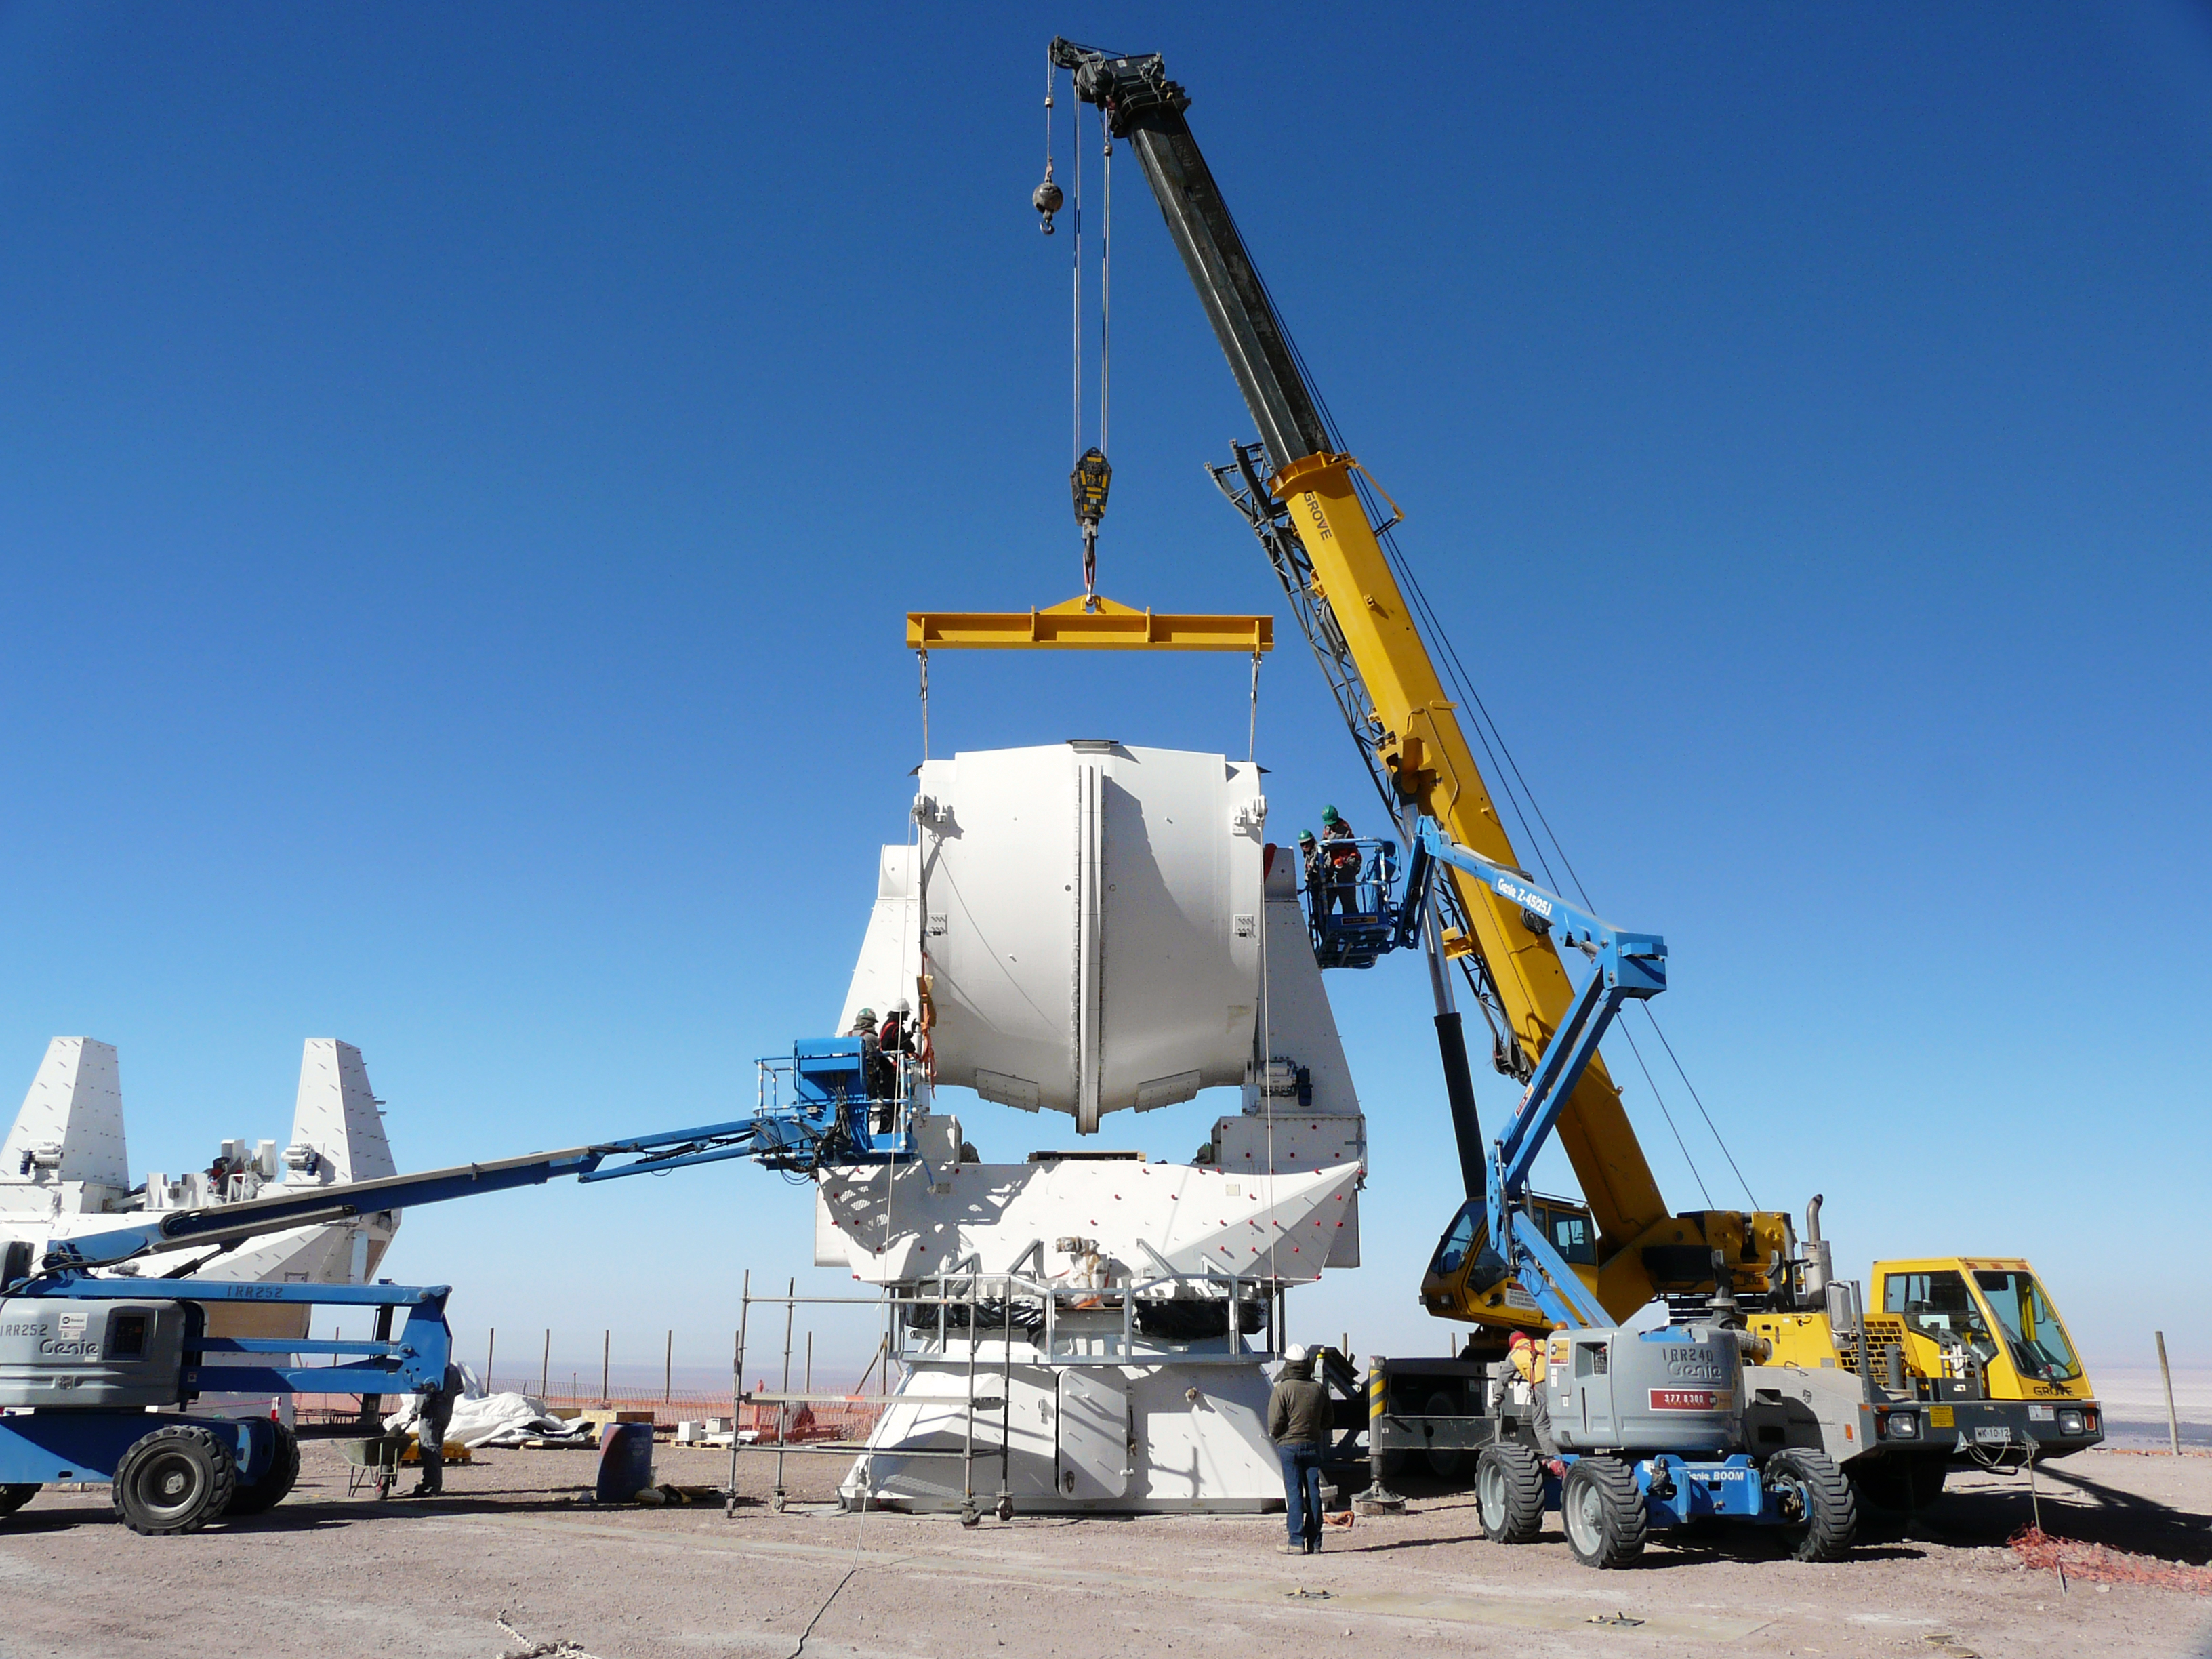

Assembling European antennas

Assembling the receiver cabin on the structure of the second European antenna for ALMA. The assembly of the antennas takes place at the Operations Support Facility (OSF), located at 2900m altitude on the road to the Chajnantor plateau. With its revolutionary design, composed initially of 66 high-precision antennas, ALMA is the most powerful submillimetre-wavelength radio telescope in the world. The ALMA Project is a truly global partnership between the scientific communities of East Asia, Europe and North America with Chile. ESO is the European partner in ALMA.

Credit: ALMA (ESO/NAOJ/NRAO)/S. Stanghellini (ESO)